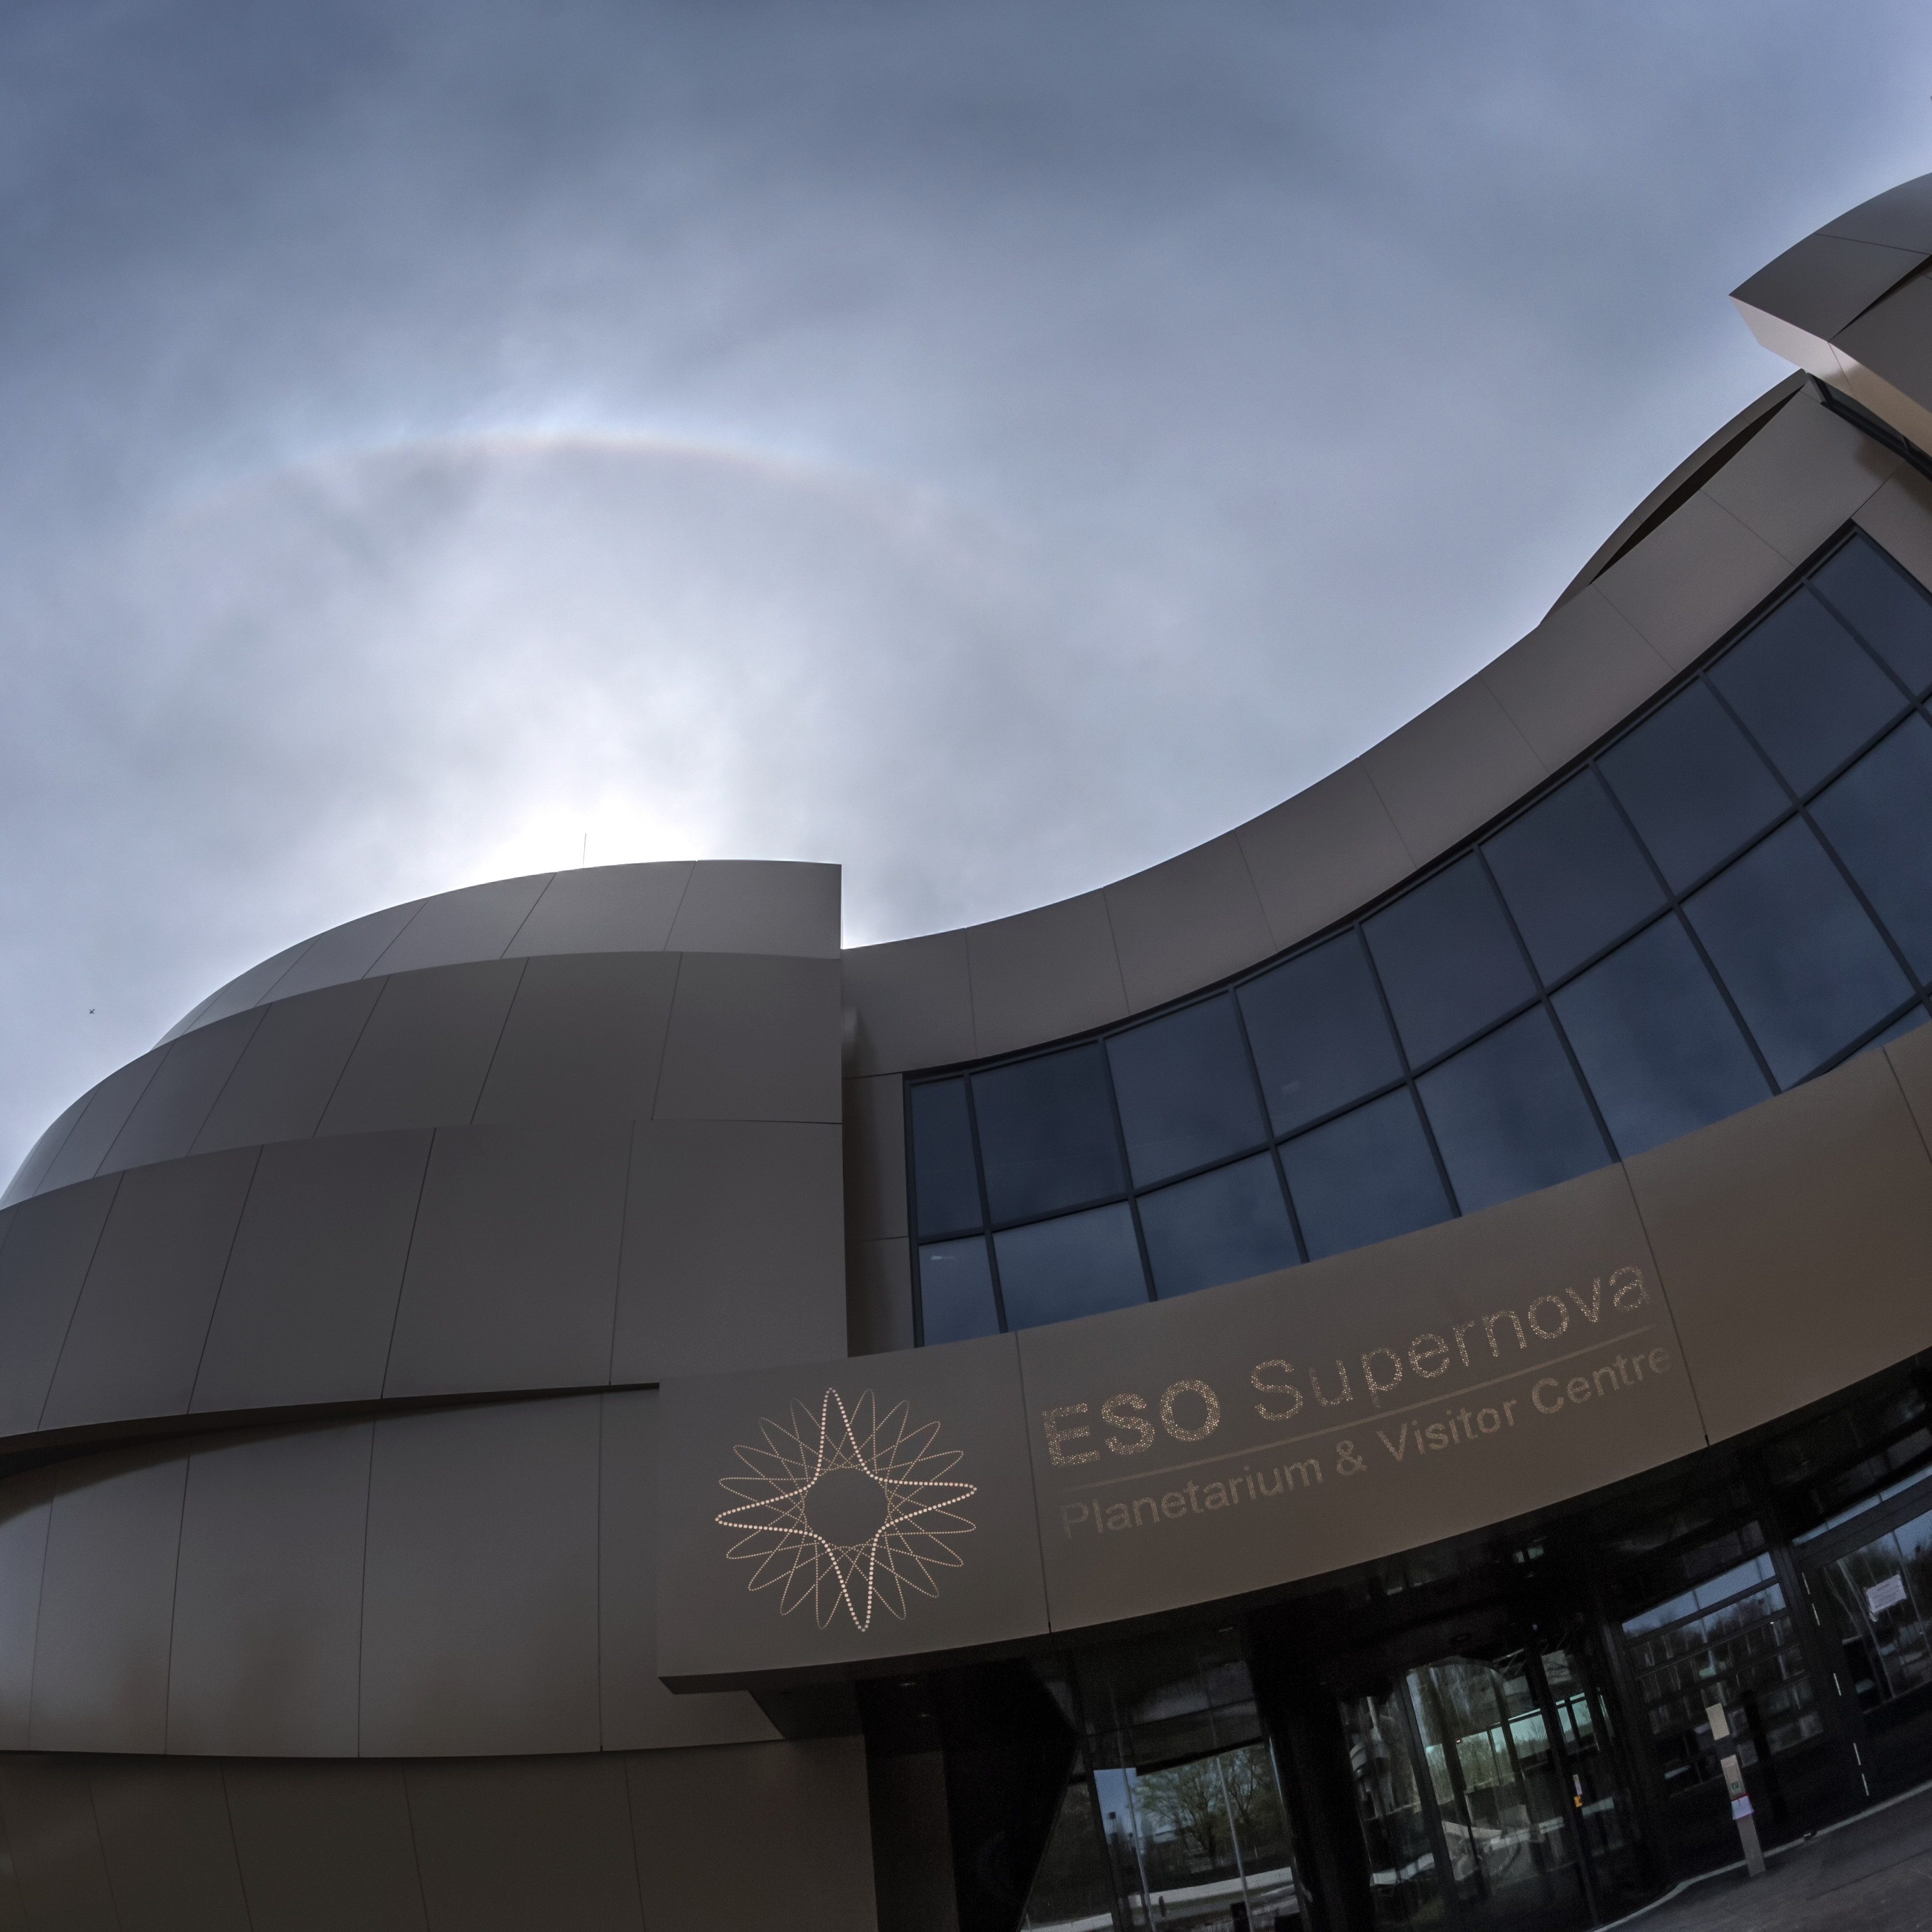

Bright arc over the ESO Supernova

On the 15 April 2018 bright halo phenomenon appeared over ESO Supernova Planetarium & Visitor Centre. A halo is an optical phenomenon produced by light (in this case solar) interacting with ice crystals suspended in the atmosphere. From several features the tangent arc can be seen in this photo. More information about halo formations is available here.

Credit: ESO/P. Horálek